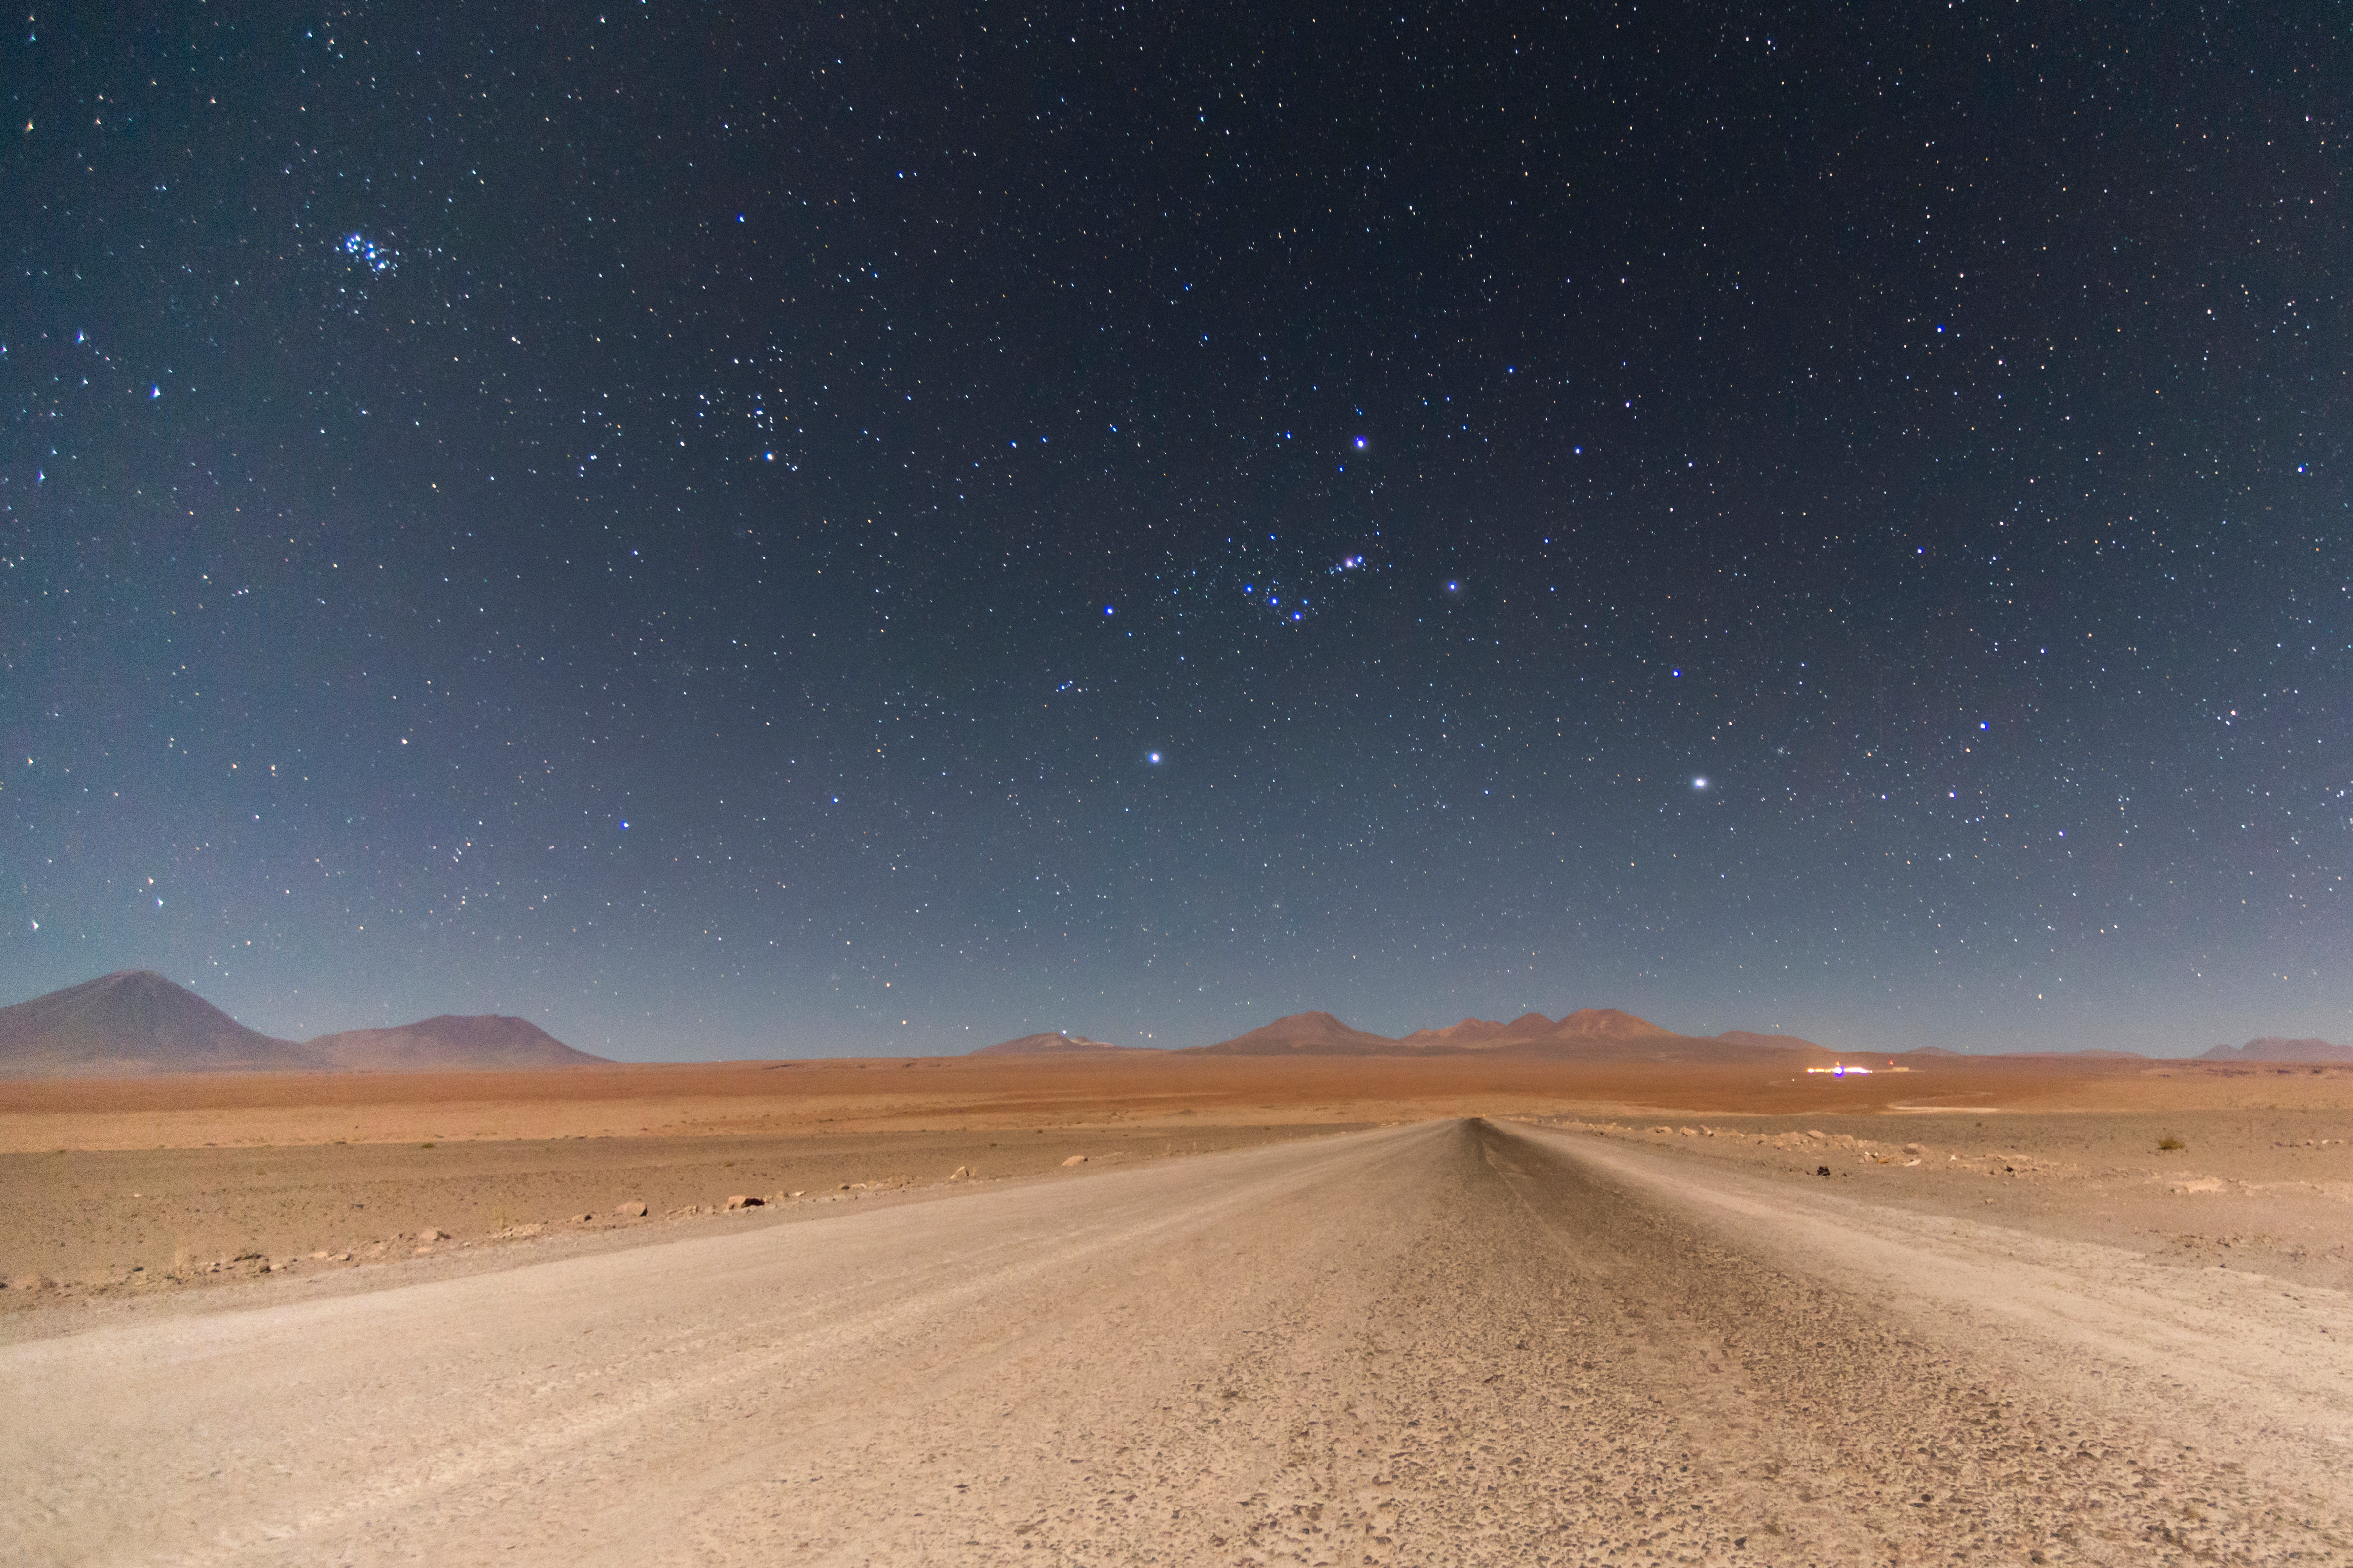

Entry to ALMA

The perfect combination of volcanoes, hills, desert and the most transparent and stable skies in the world provide the perfect components for housing the ALMA base camp (to the right). Orion and Pleiades greet everyone who arrives by night to the Observatory.

Credit: ALMA (ESO/NAOJ/NRAO)